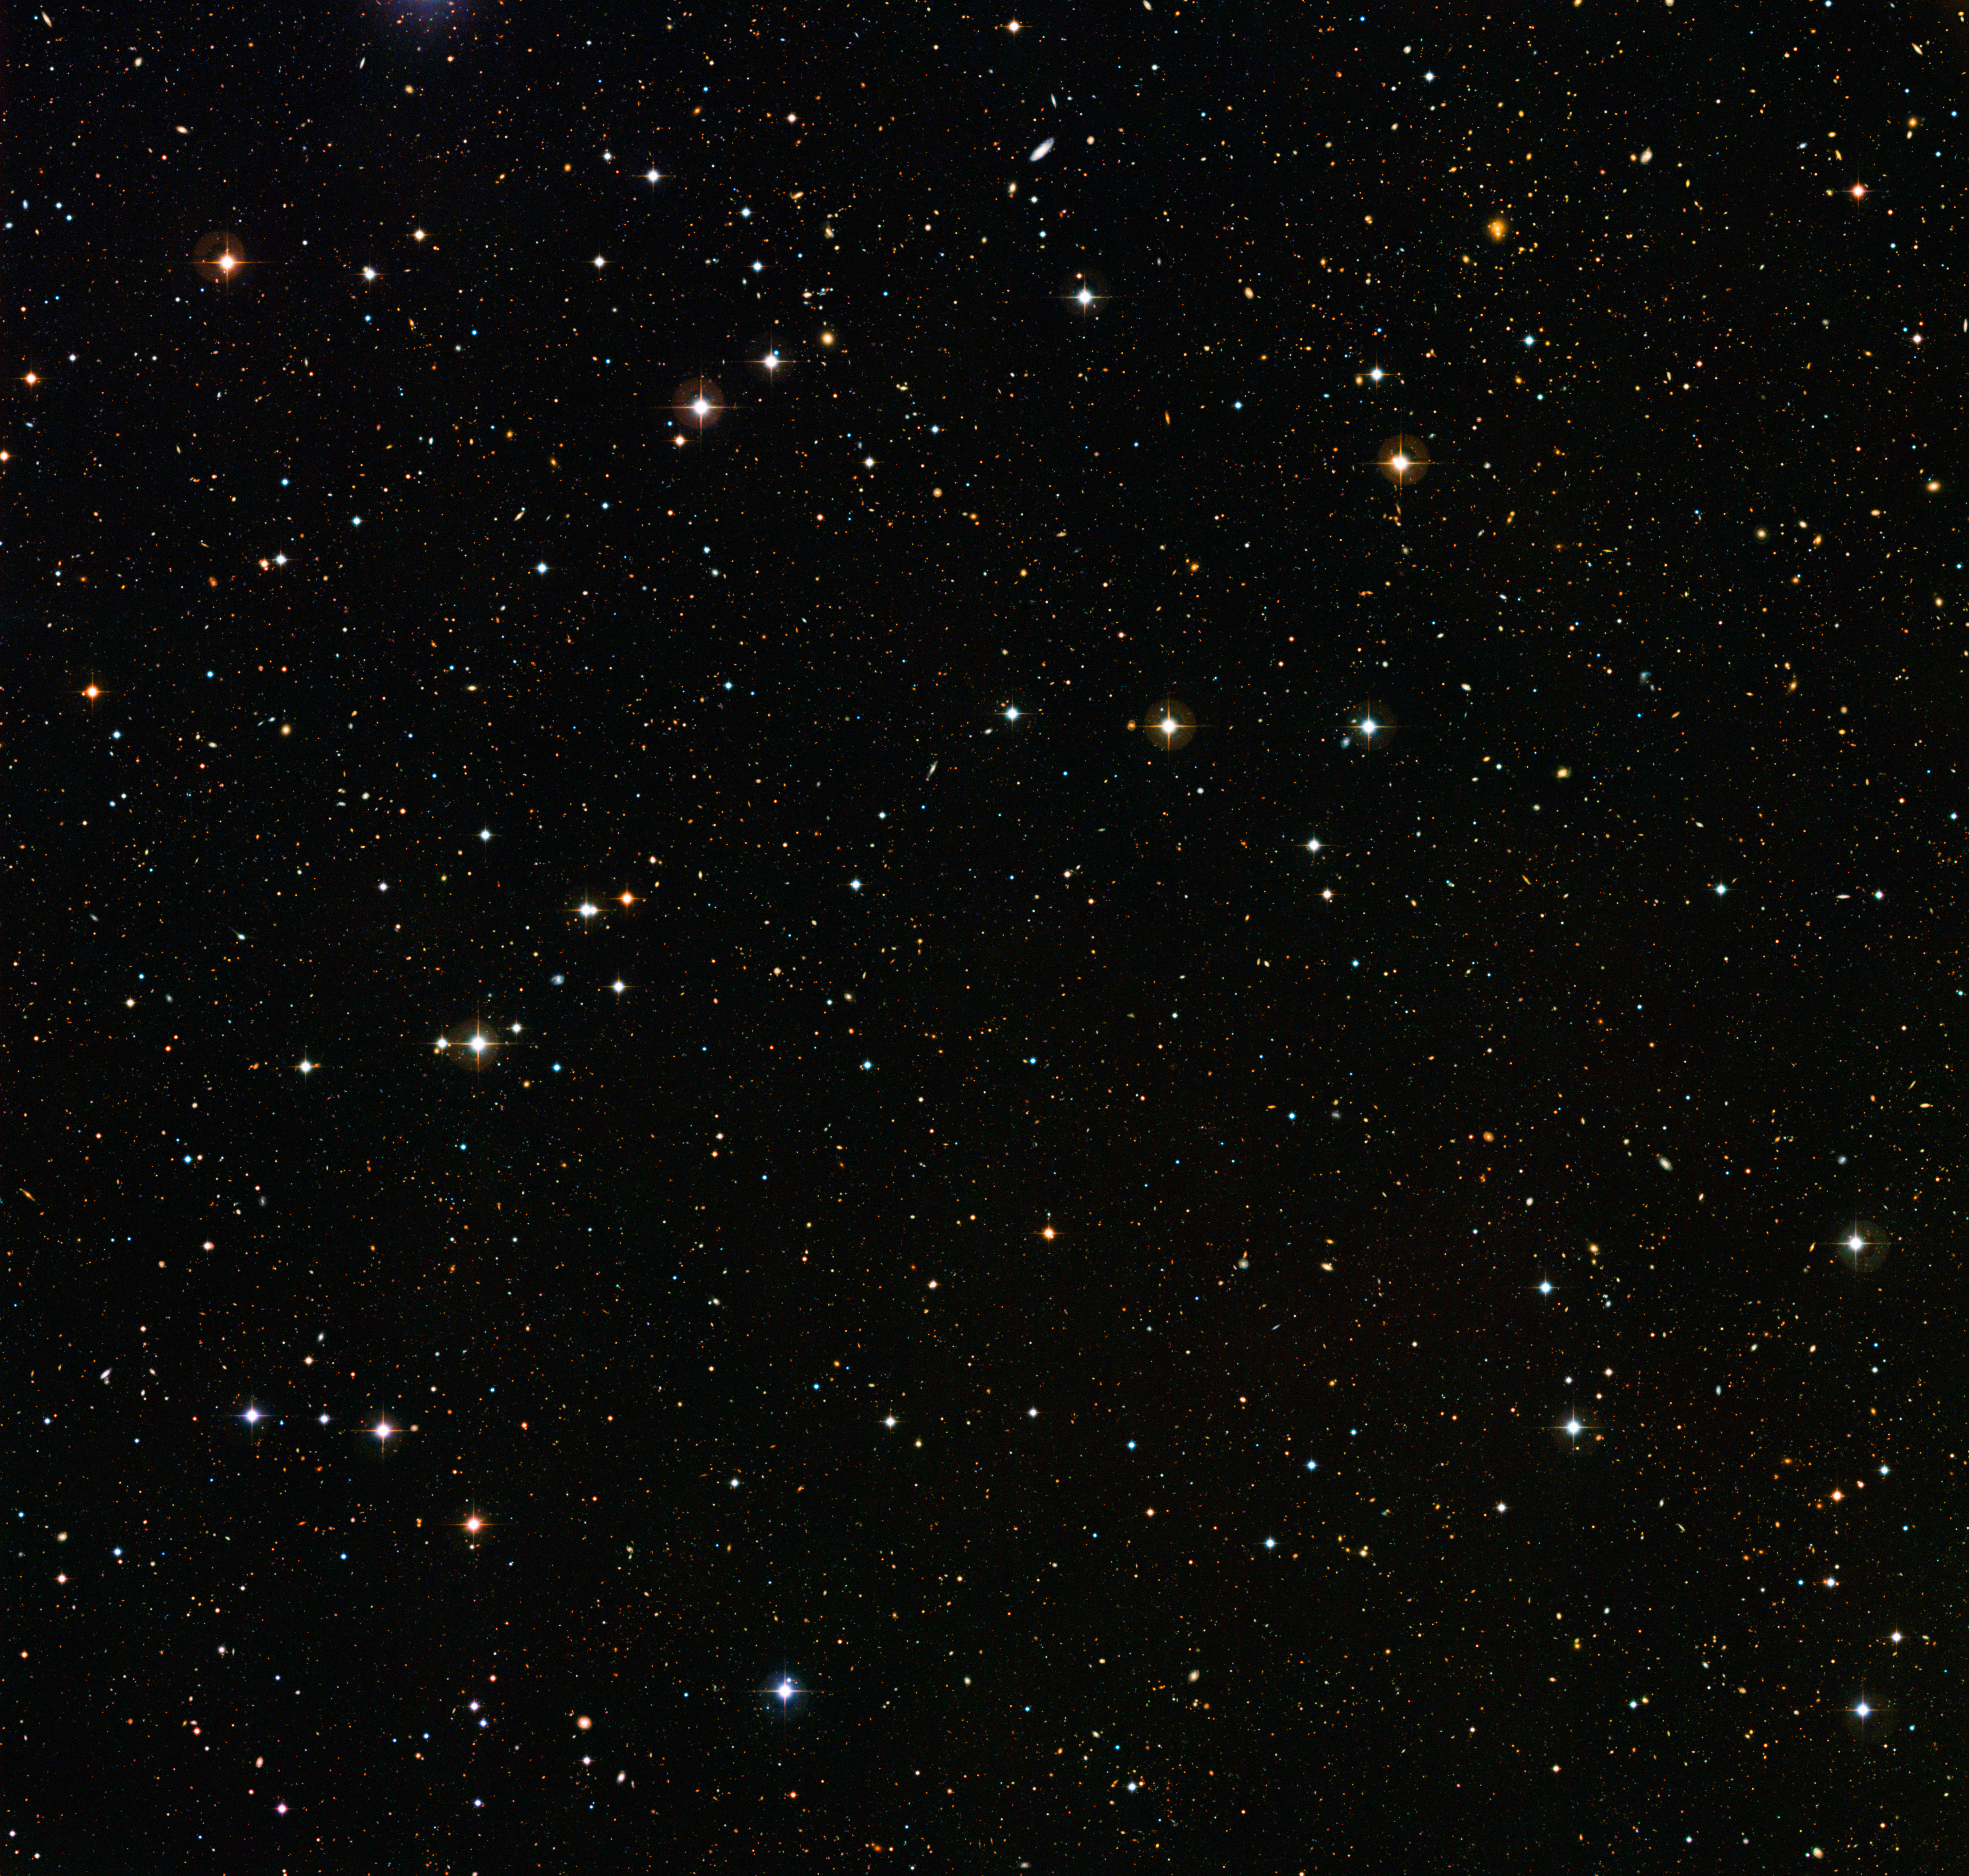

A deep look into a dark sky

Can you count the number of bright dots in this picture? This crowded frame is a deep-field image obtained using the Wide Field Imager (WFI), a camera mounted on a relatively modestly sized telescope, the MPG/ESO 2.2-metre located at the La Silla Observatory, Chile.

This image is one of five patches of sky covered by the COMBO-17 survey (Classifying Objects by Medium-Band Observations in 17 filters), a deep search for cosmic objects in a relatively narrow area of the southern hemisphere's sky. Each one of the five patches is recorded using 17 individual colour filters. Each one of the five COMBO-17 images covers an area of the sky the size of the full Moon.

The survey has already revealed thousands of previously unknown cosmic specimens — over 25 000 galaxies, tens of thousands of distant stars and quasars previously hidden from our view, showing just how much we still have to learn about the Universe.

Some of the most distant flecks of light visible in this photo are galaxies whose light has been travelling for nine or ten billion years before reaching to us. By studying galaxies of different ages astronomers can understand how they evolve in time, from mature nearby galaxies similar to our galaxy, the Milky Way, to young ones in the distant Universe that reveal what the cosmos was like in its infancy.

Credit: ESO